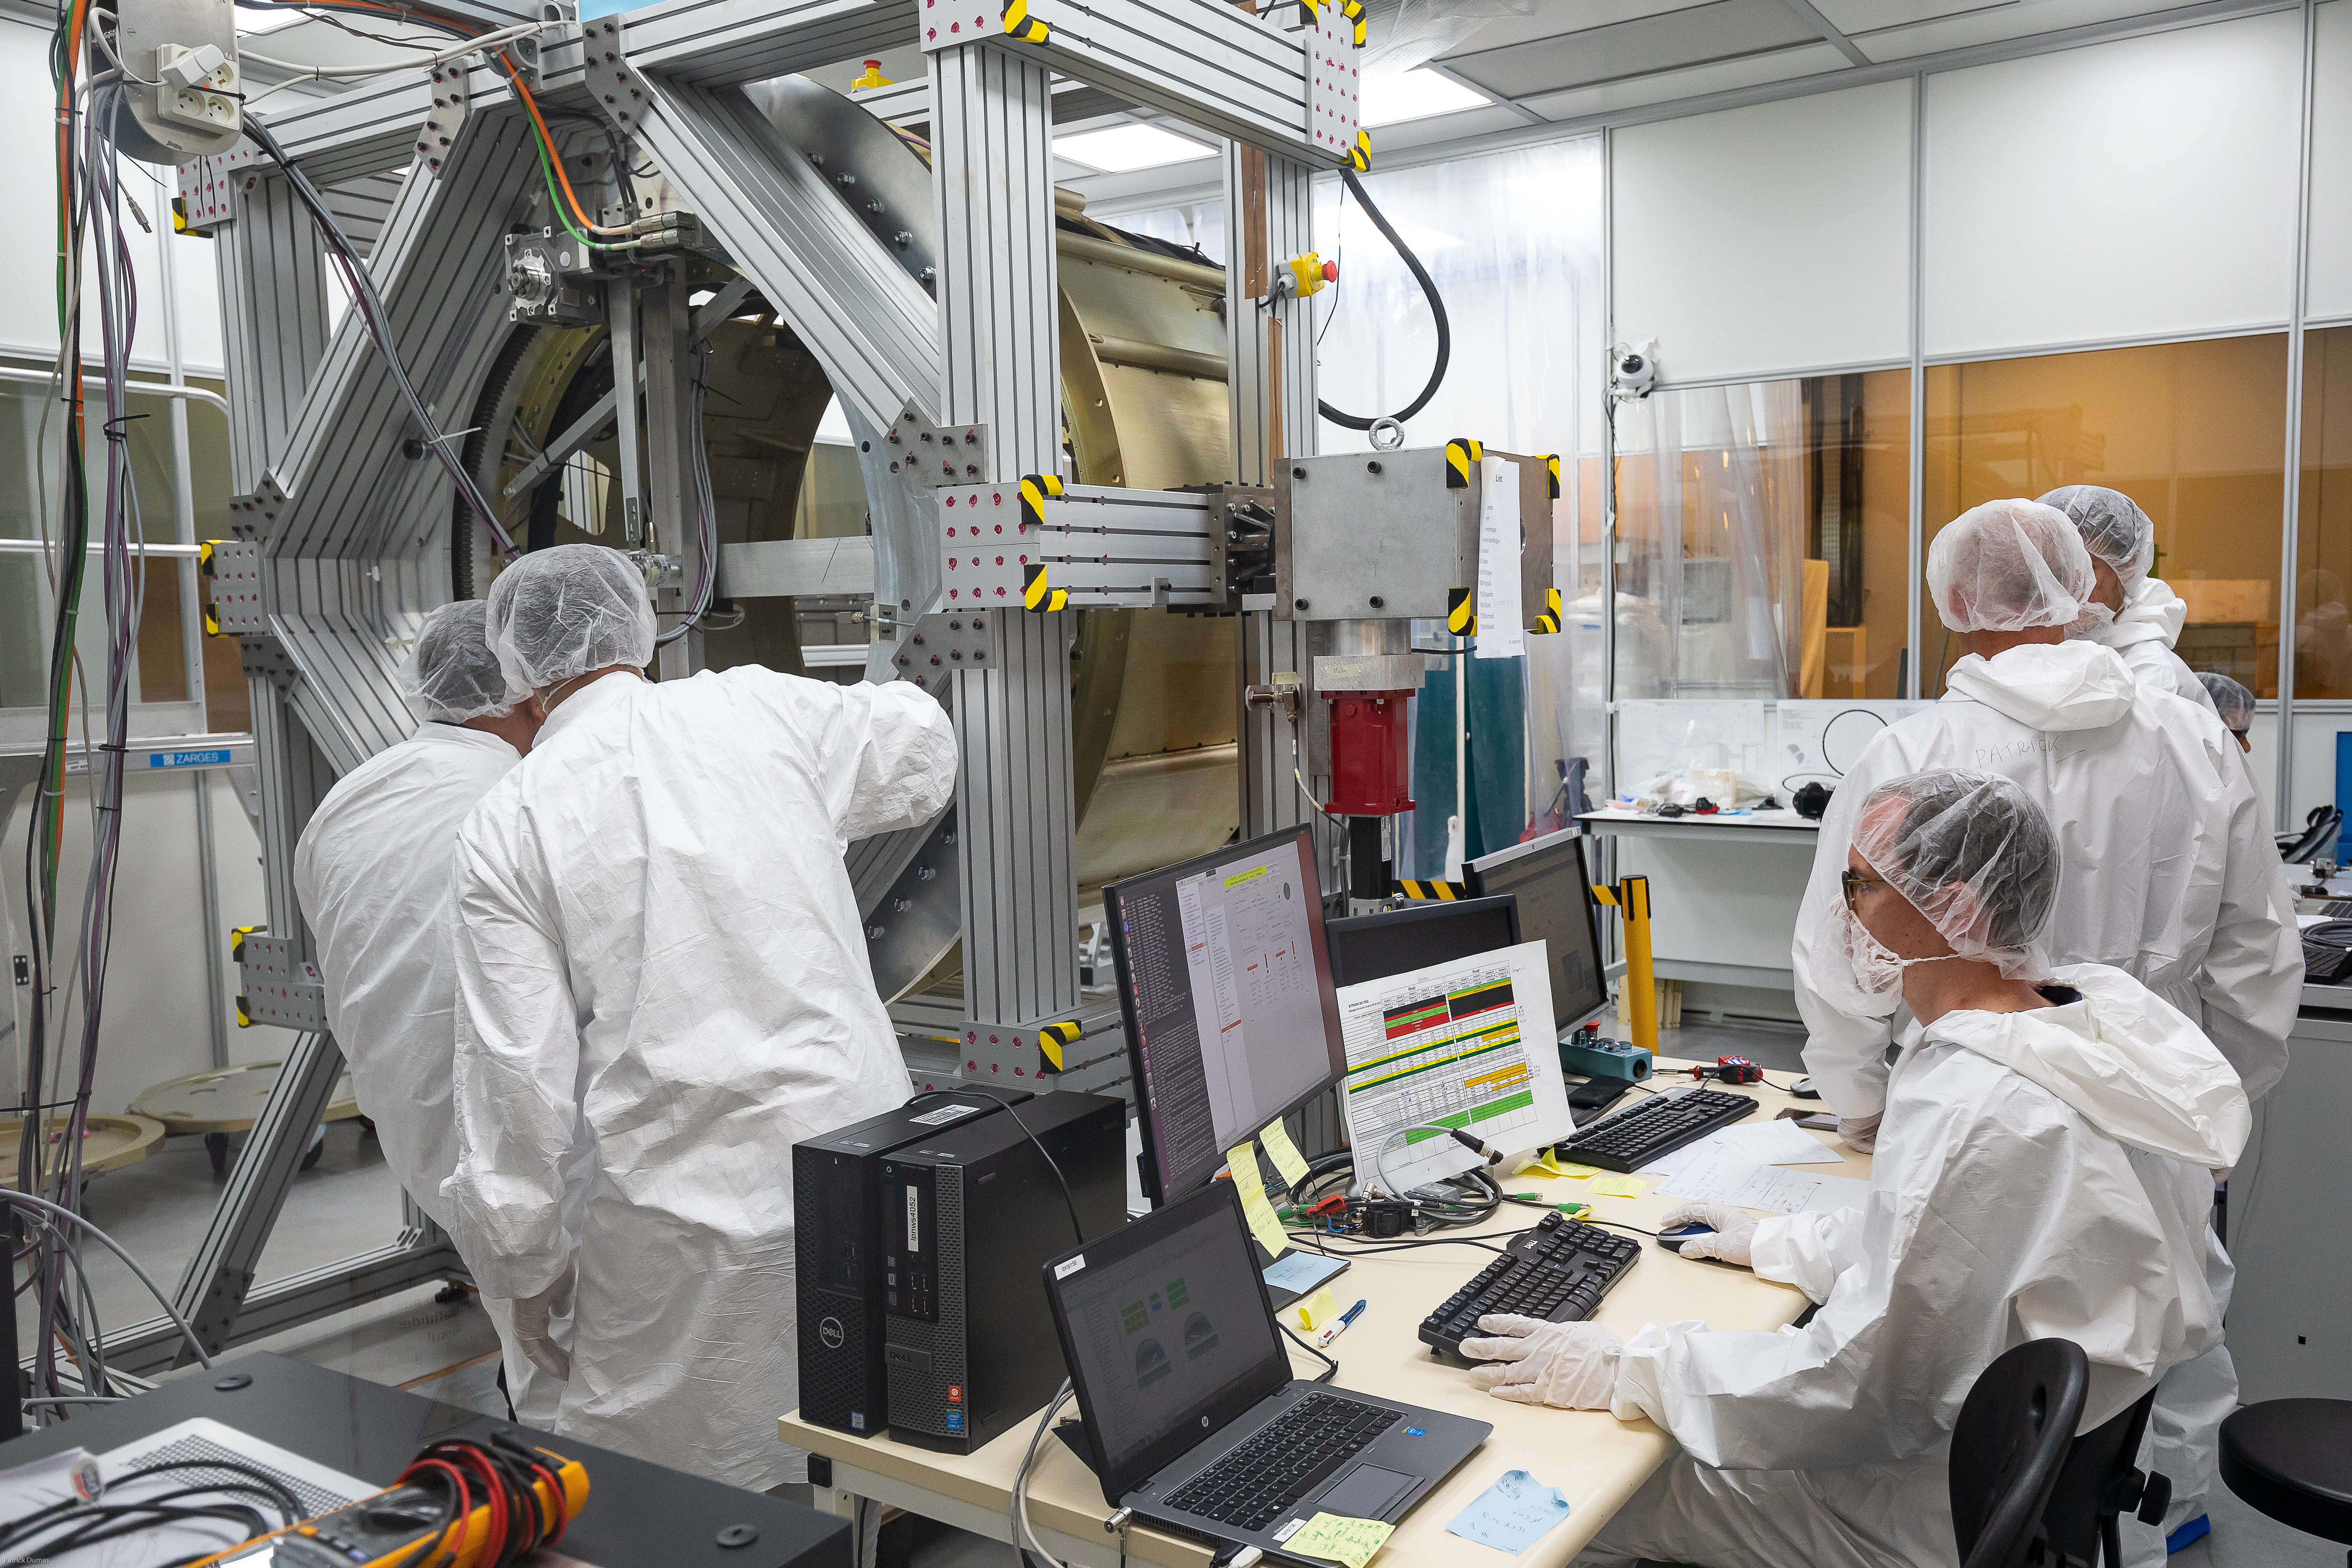

IN2P3 team working on the Filter exchange system 2019

The filter exchange system for the LSST Camera has left IN2P3 in Paris, France in early October for delivery to SLAC National Accelerator Laboratory in Menlo Park, CA. The filter exchange system is the product of more than 224,000 hours of collaborative work, over a decade, by five IN2P3 CNRS labs.

Credit: P. Dumas/IN2P3 CNRS